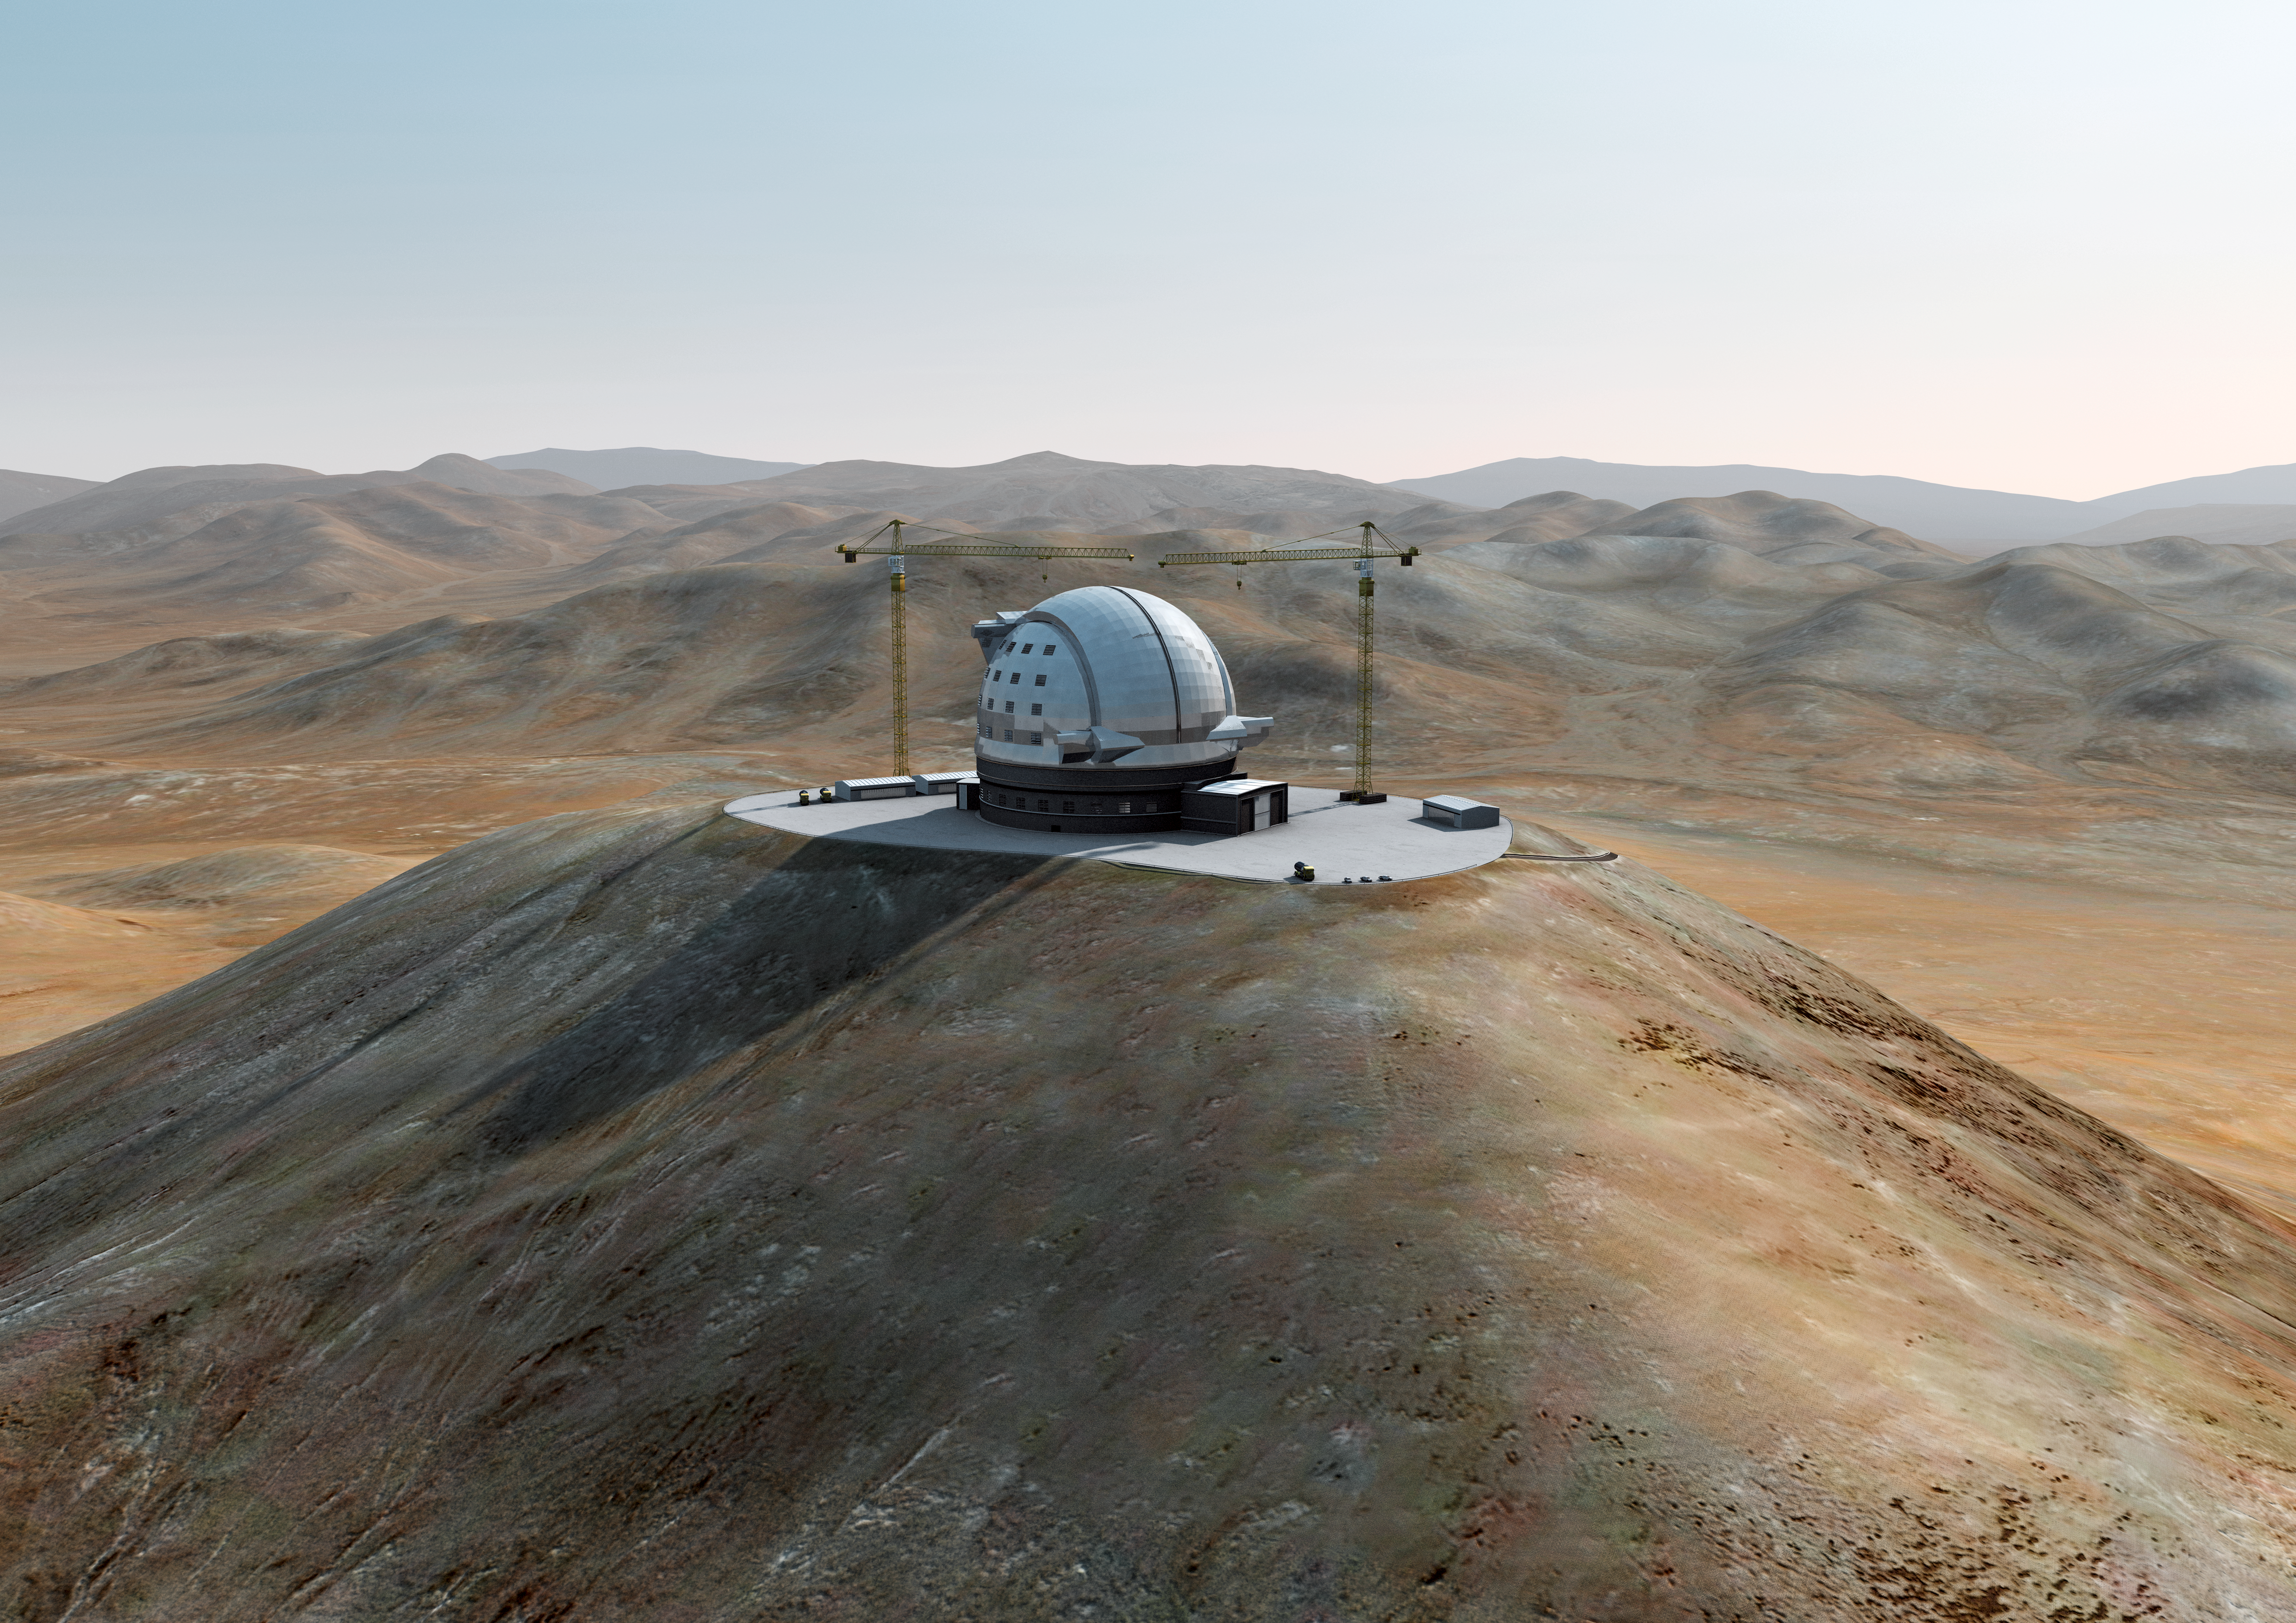

The ELT grows on Cerro Armazones (IV)

Artist´s impression of how Cerro Armazones, in the Atacama Desert, may look by 2014. Cerro Armazones was selected as the site for the planned Extremely Large Telescope (ELT), on 26 April 2010. The go ahead for ELT construction is expected in 2010, with the start of operations planned for early in the next decade. By 2014, the building of the telescope should be completed. With its 40-metre-class diameter mirror, the ELT will be the largest optical/near-infrared telescope in the world. Cerro Armazones is a mountain at an altitude of 3046 metres in the II Region of Chile, some 130 kilometres south of the town of Antofagasta and about 20 kilometres away from Cerro Paranal, home of ESO’s Very Large Telescope (VLT).

The design for the ELT shown here was published in 2010 and is preliminary.

Credit: ESO/L. Calçada